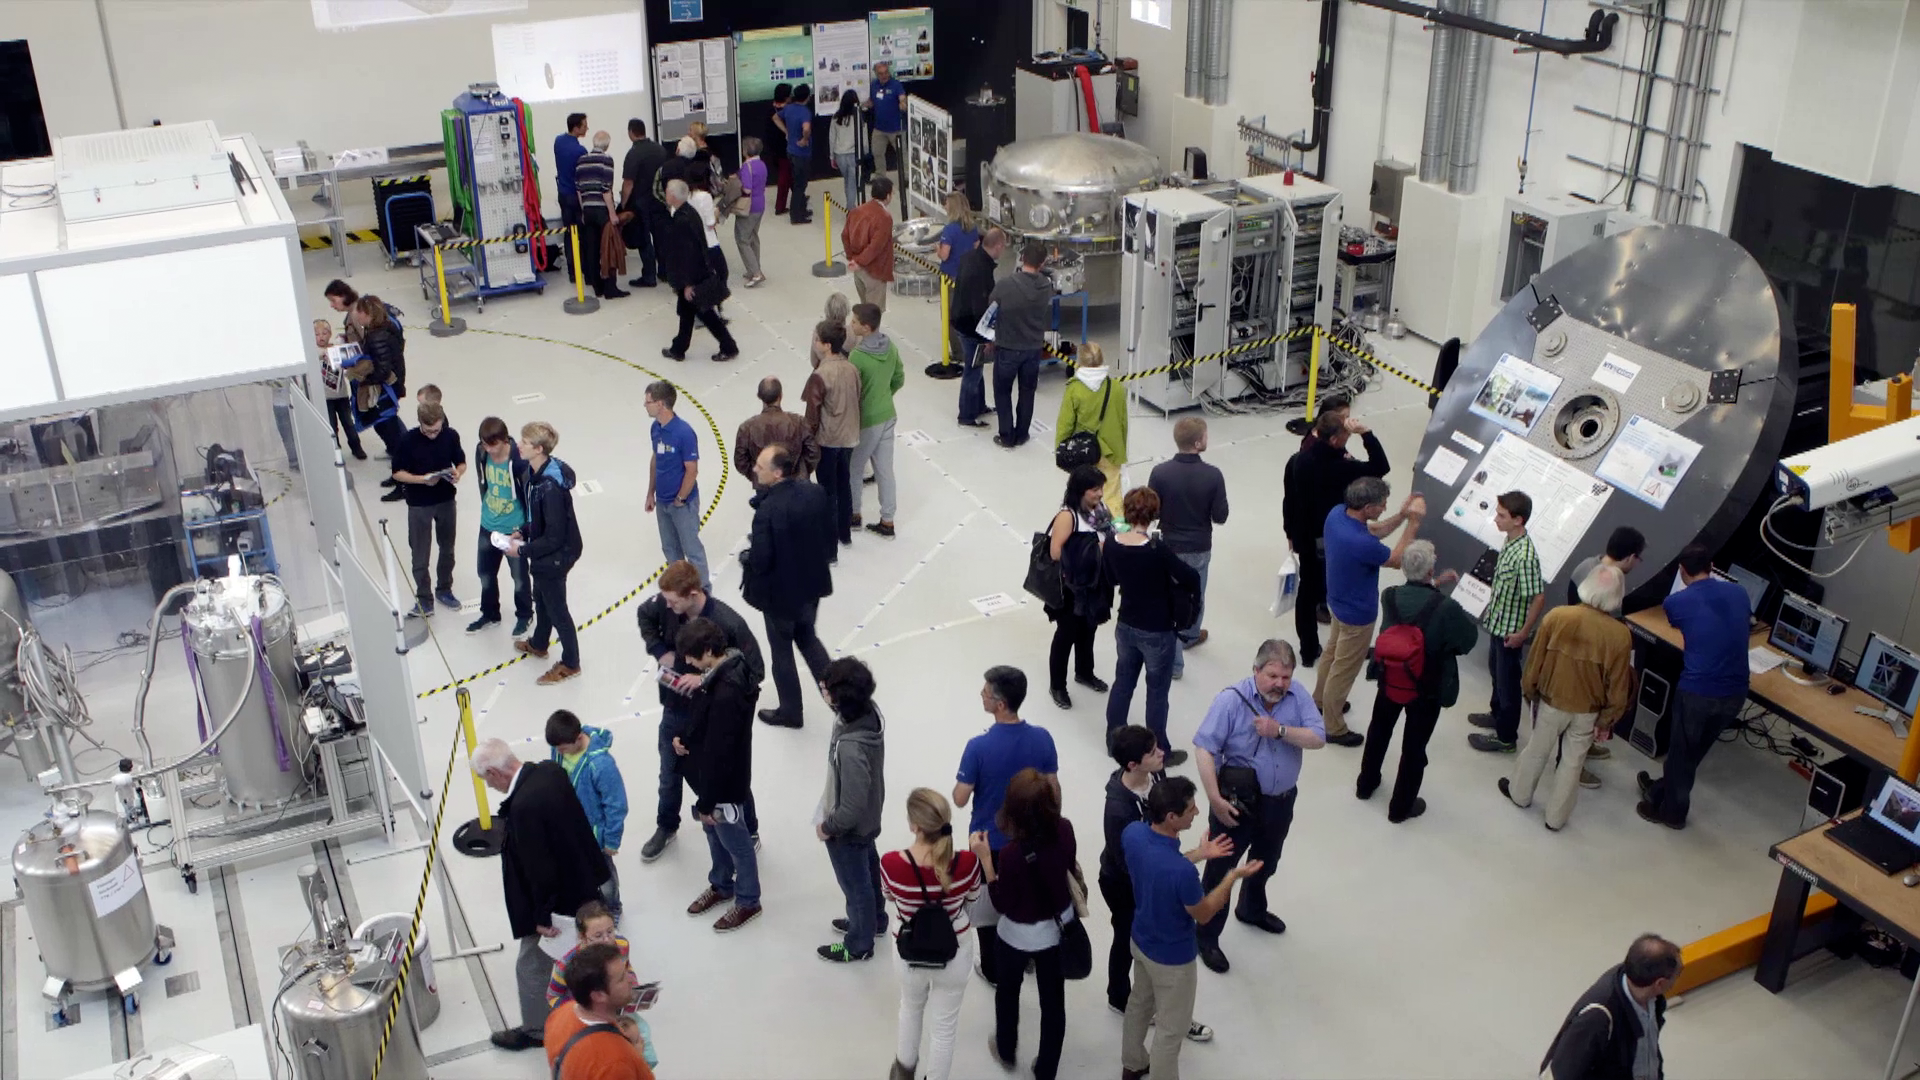

Screenshot of ESOcast 68

Screenshot of ESOcast 68:ESO Opens its Doors

Credit: ESO